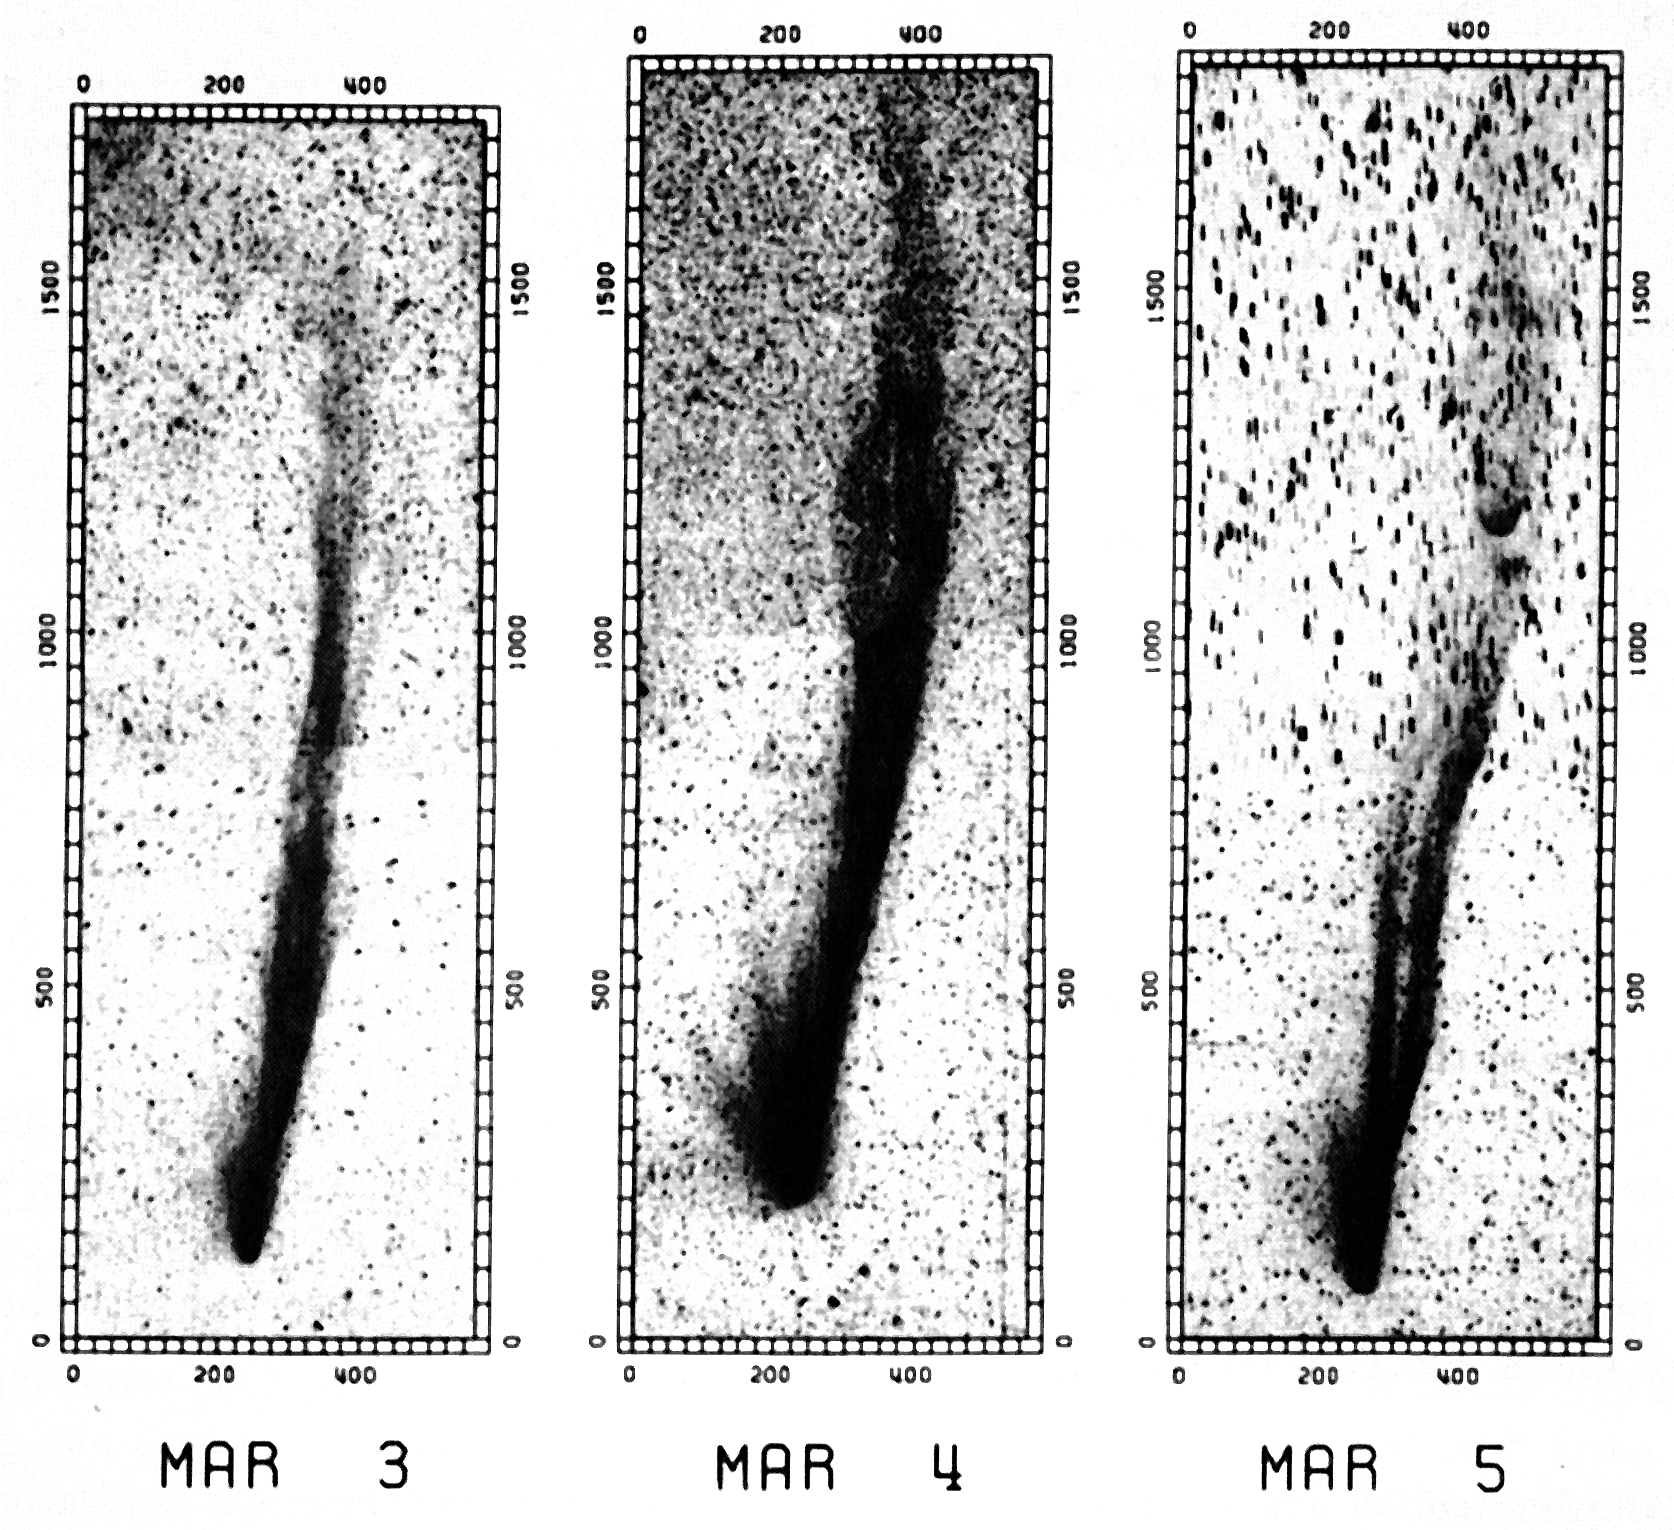

Comet Halley's CO tails

Comet Halley's CO tails (March 3 - 5). (ESO Press Photo eso8607; BW)

Credit: ESO